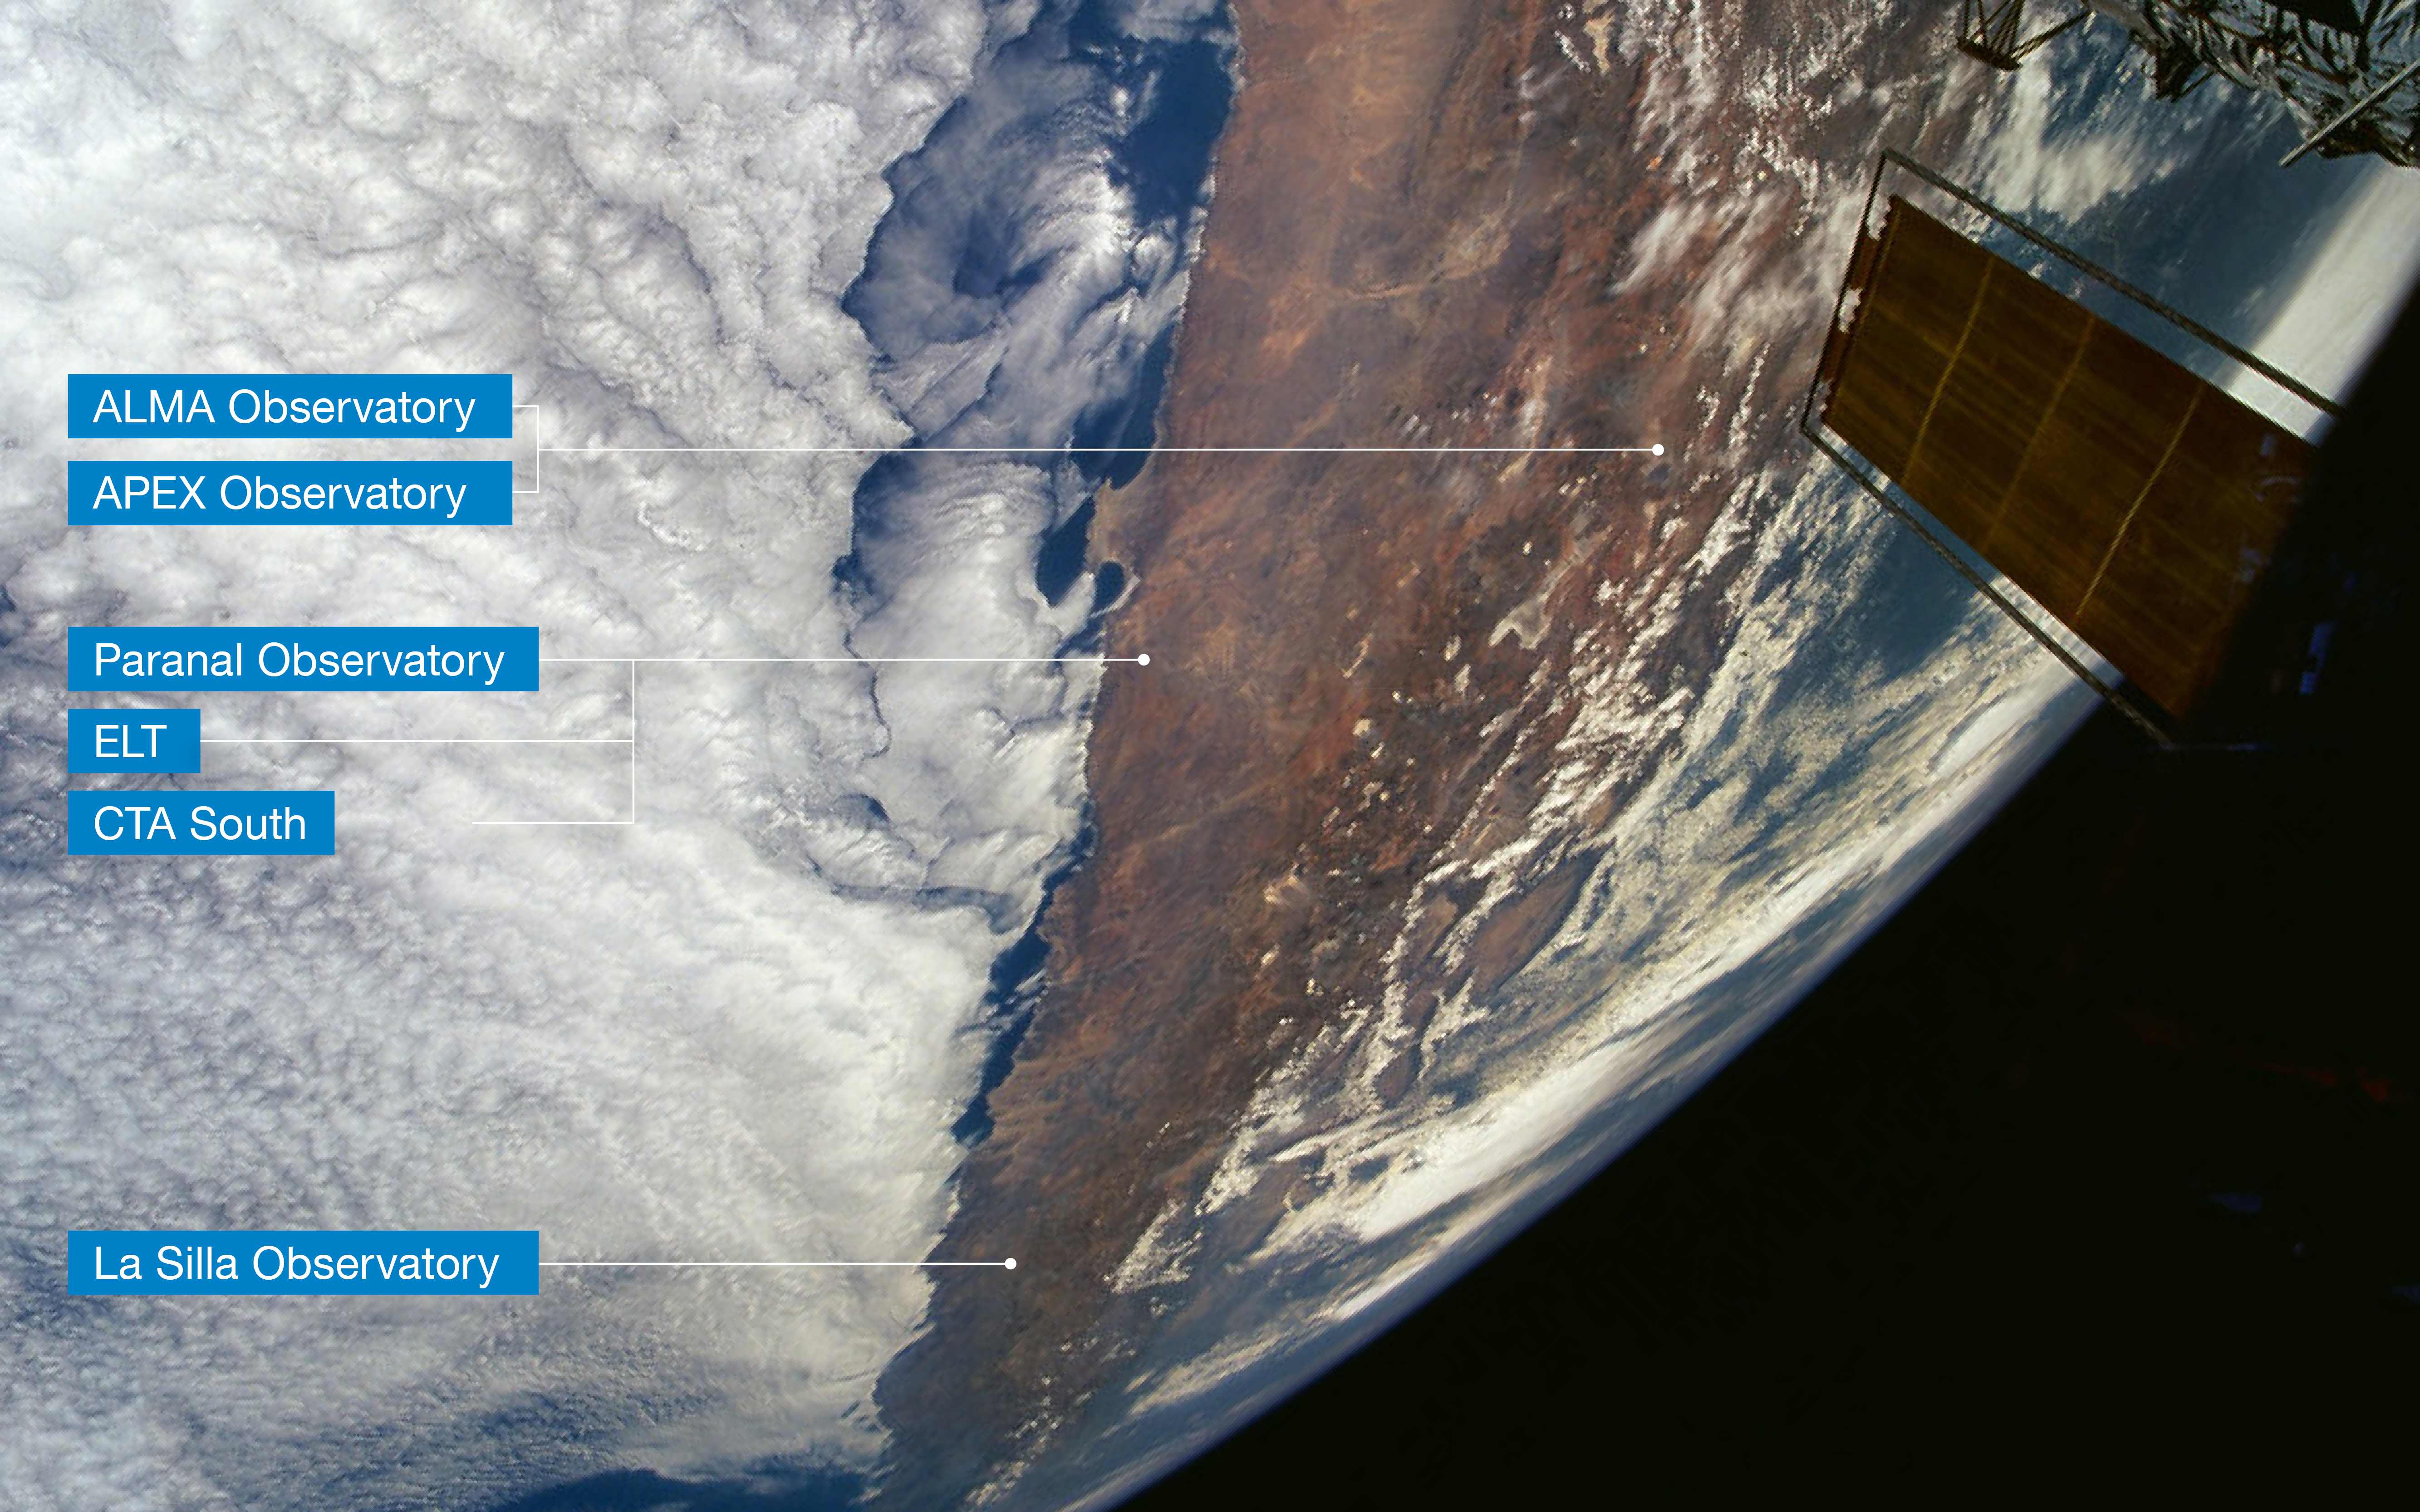

Location of ESO’s observatories in Chile (English annotations)

This view of Northern Chile, as seen from the NASA Space Shuttle during a servicing mission to the Hubble Space Telescope (partly visible to the right), shows the Atacama Desert, where ESO’s observatories are located. Northernmost is the Atacama Large Millimeter/submillimeter Array (ALMA) and the Atacama Pathfinder Experiment (APEX), two international observatories in which ESO is a partner. ESO’s Paranal Observatory, home to ESO’s Very Large Telescope and where the future ESO Extremely Large Telescope (ELT) and the South site of the Cherenkov Telescope Array (CTA) will be located, are a few hundred km southwest of ALMA and APEX. The La Silla Observatory, ESO’s first observatory, is further south still. A few clouds are seen in this extremely dry area, due to the influence of the cold Humboldt Stream along the Chilean Pacific coast (left) and the high Andes mountains (right) that act as a barrier. Background photo courtesy ESA astronaut Claude Nicollier.

Credit: Modified from original by Claude Nicollier